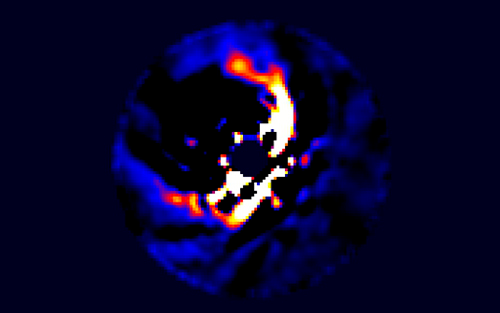

Early forming exoplanet system around the star HD 100546

Following the presentation by Kalas and Rijan, Subaru astronomer Thayne Currie presented his work on an early forming exoplanet system around the star HD 100546. For more details on this work see the Gemini Webfeature story “Astronomers Spy a Nursery of Baby Exoplanets.”

Credit: International Gemini Observatory/NOIRLab/NSF/AURA